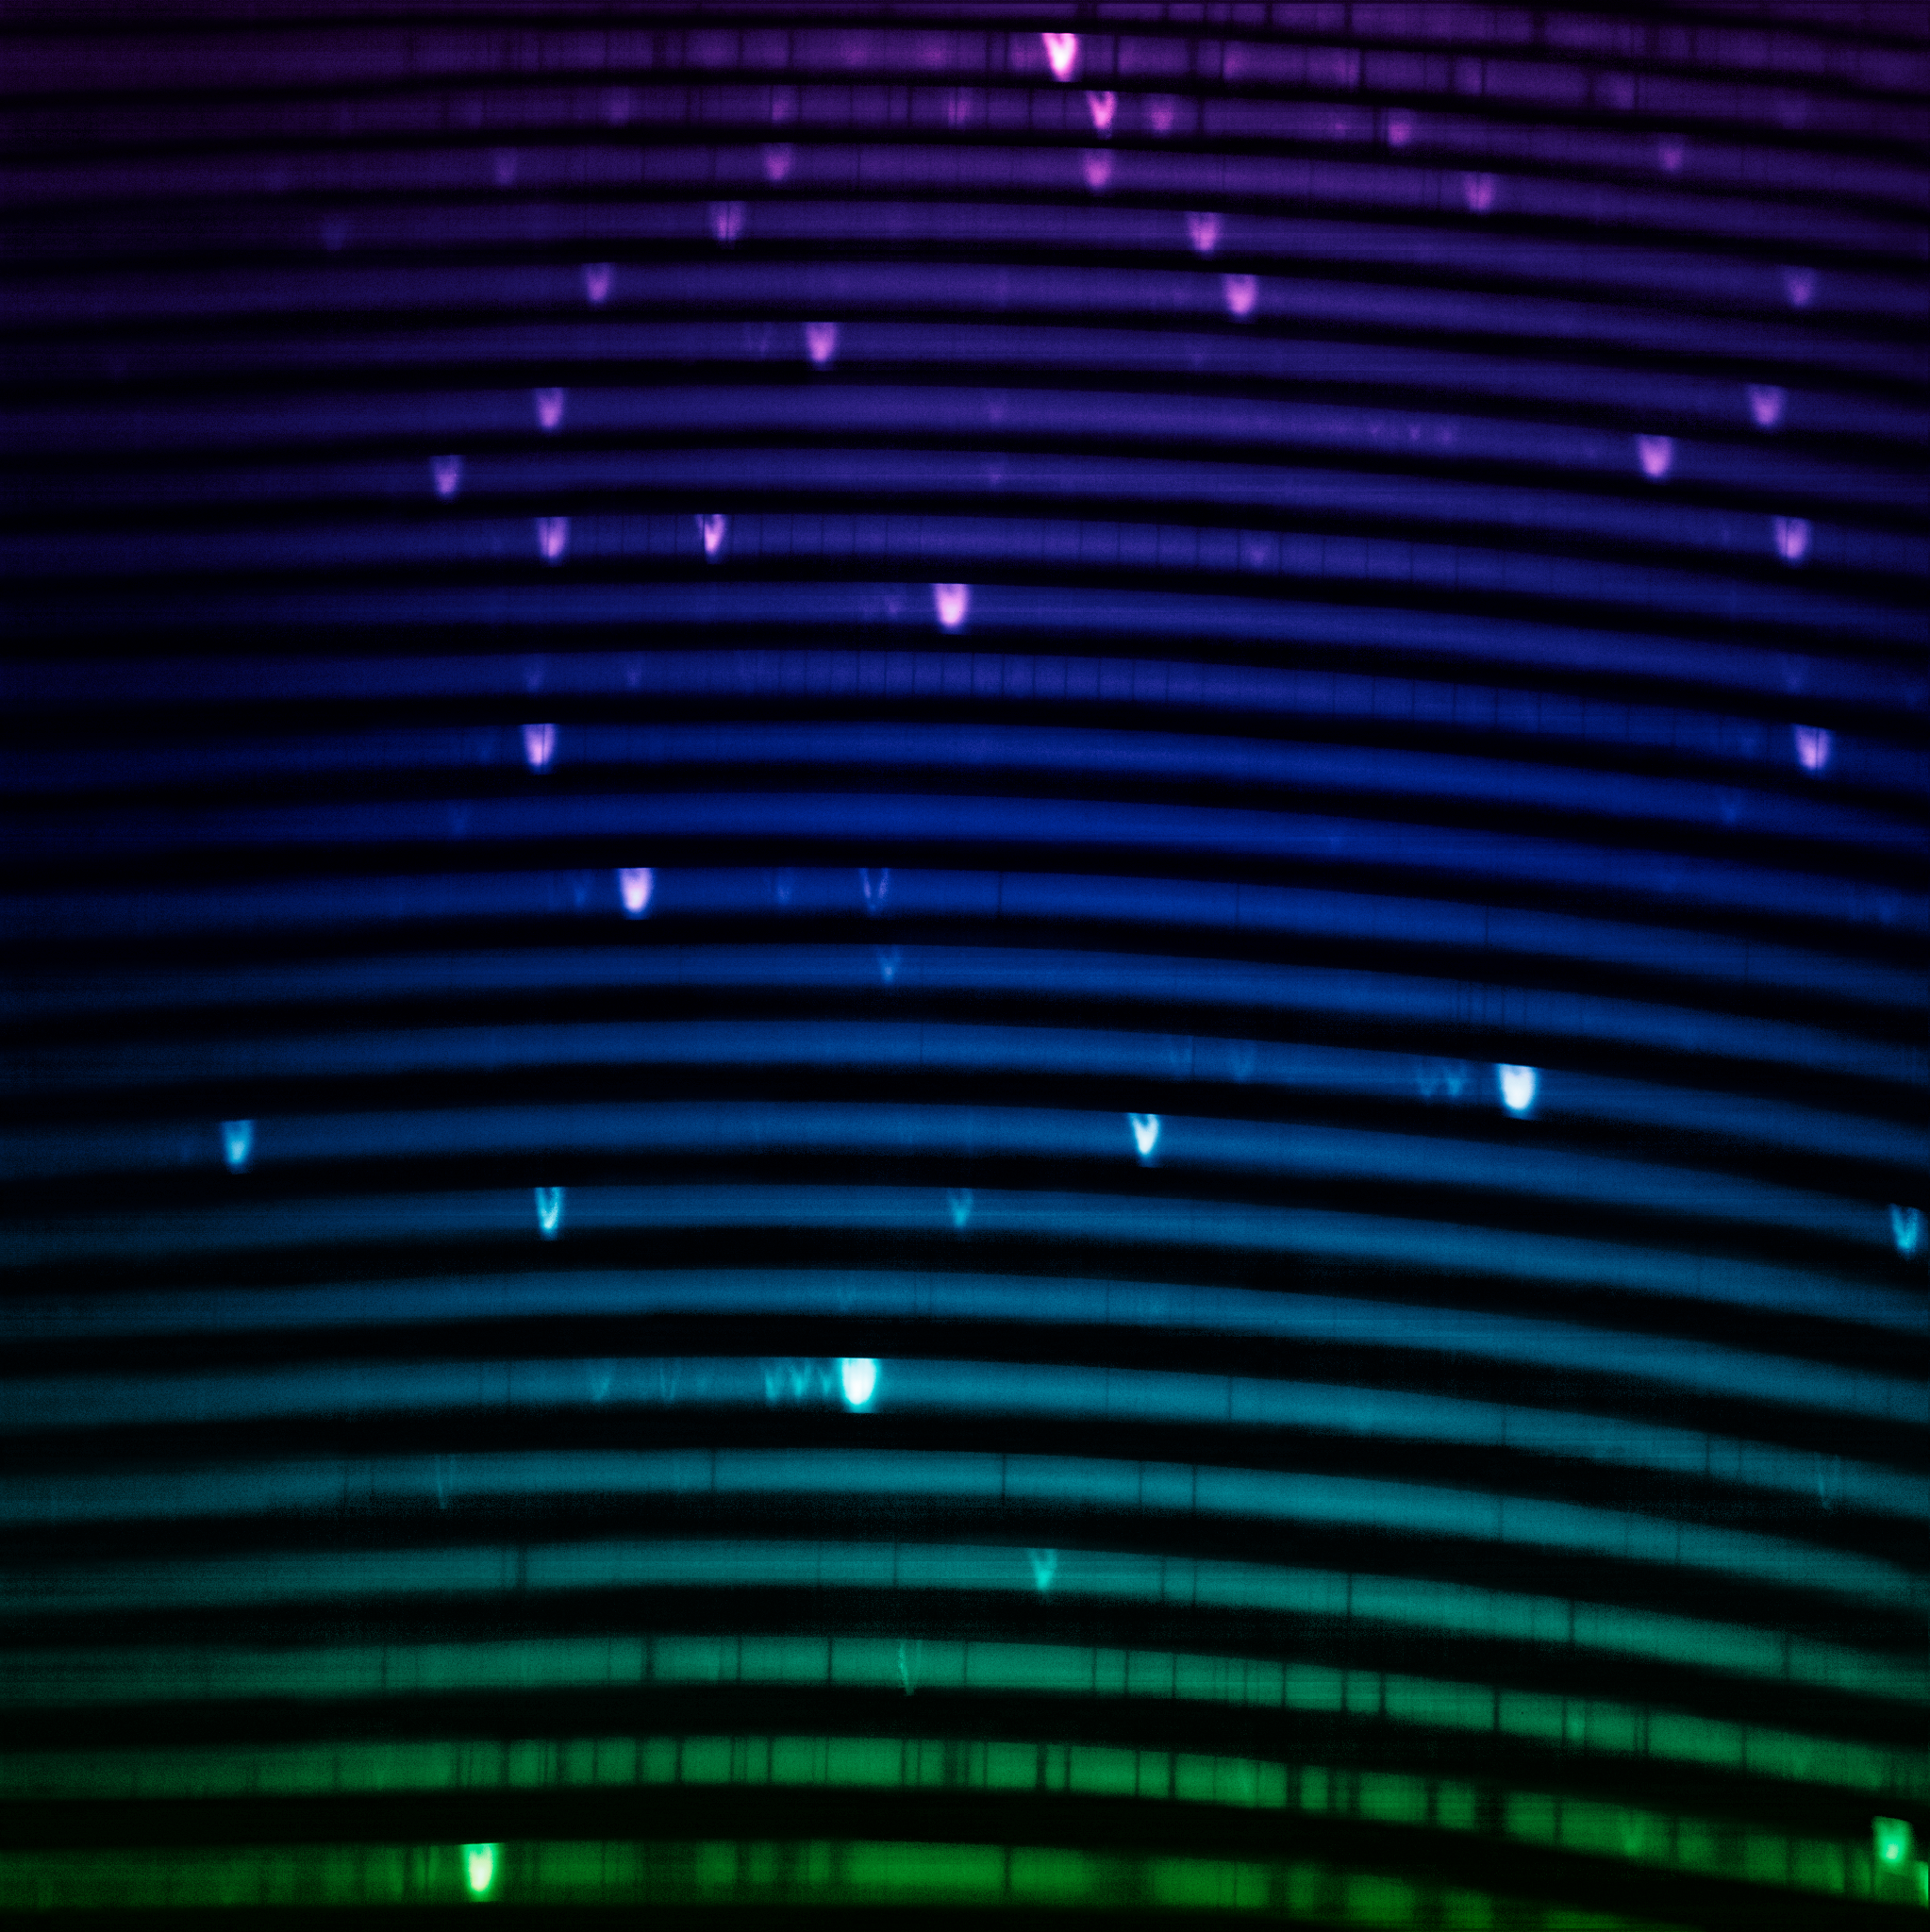

The blue IGRINS-2 spectrum (no labels)

The IGRINS-2 blue-arm spectrum of NGC 7027, one of the visually brightest planetary nebulae whose complex gas layers make it an interesting first light target for IGRINS-2. The spectrum measures light from around 1.45 µm to 1.90 µm. The bright lines in the rainbow are like the fingerprints of the gasses present in the nebula.

Credit: International Gemini Observatory/NOIRLab/NSF/AURA Image Processing: M. Zamani (NSF NOIRLab)